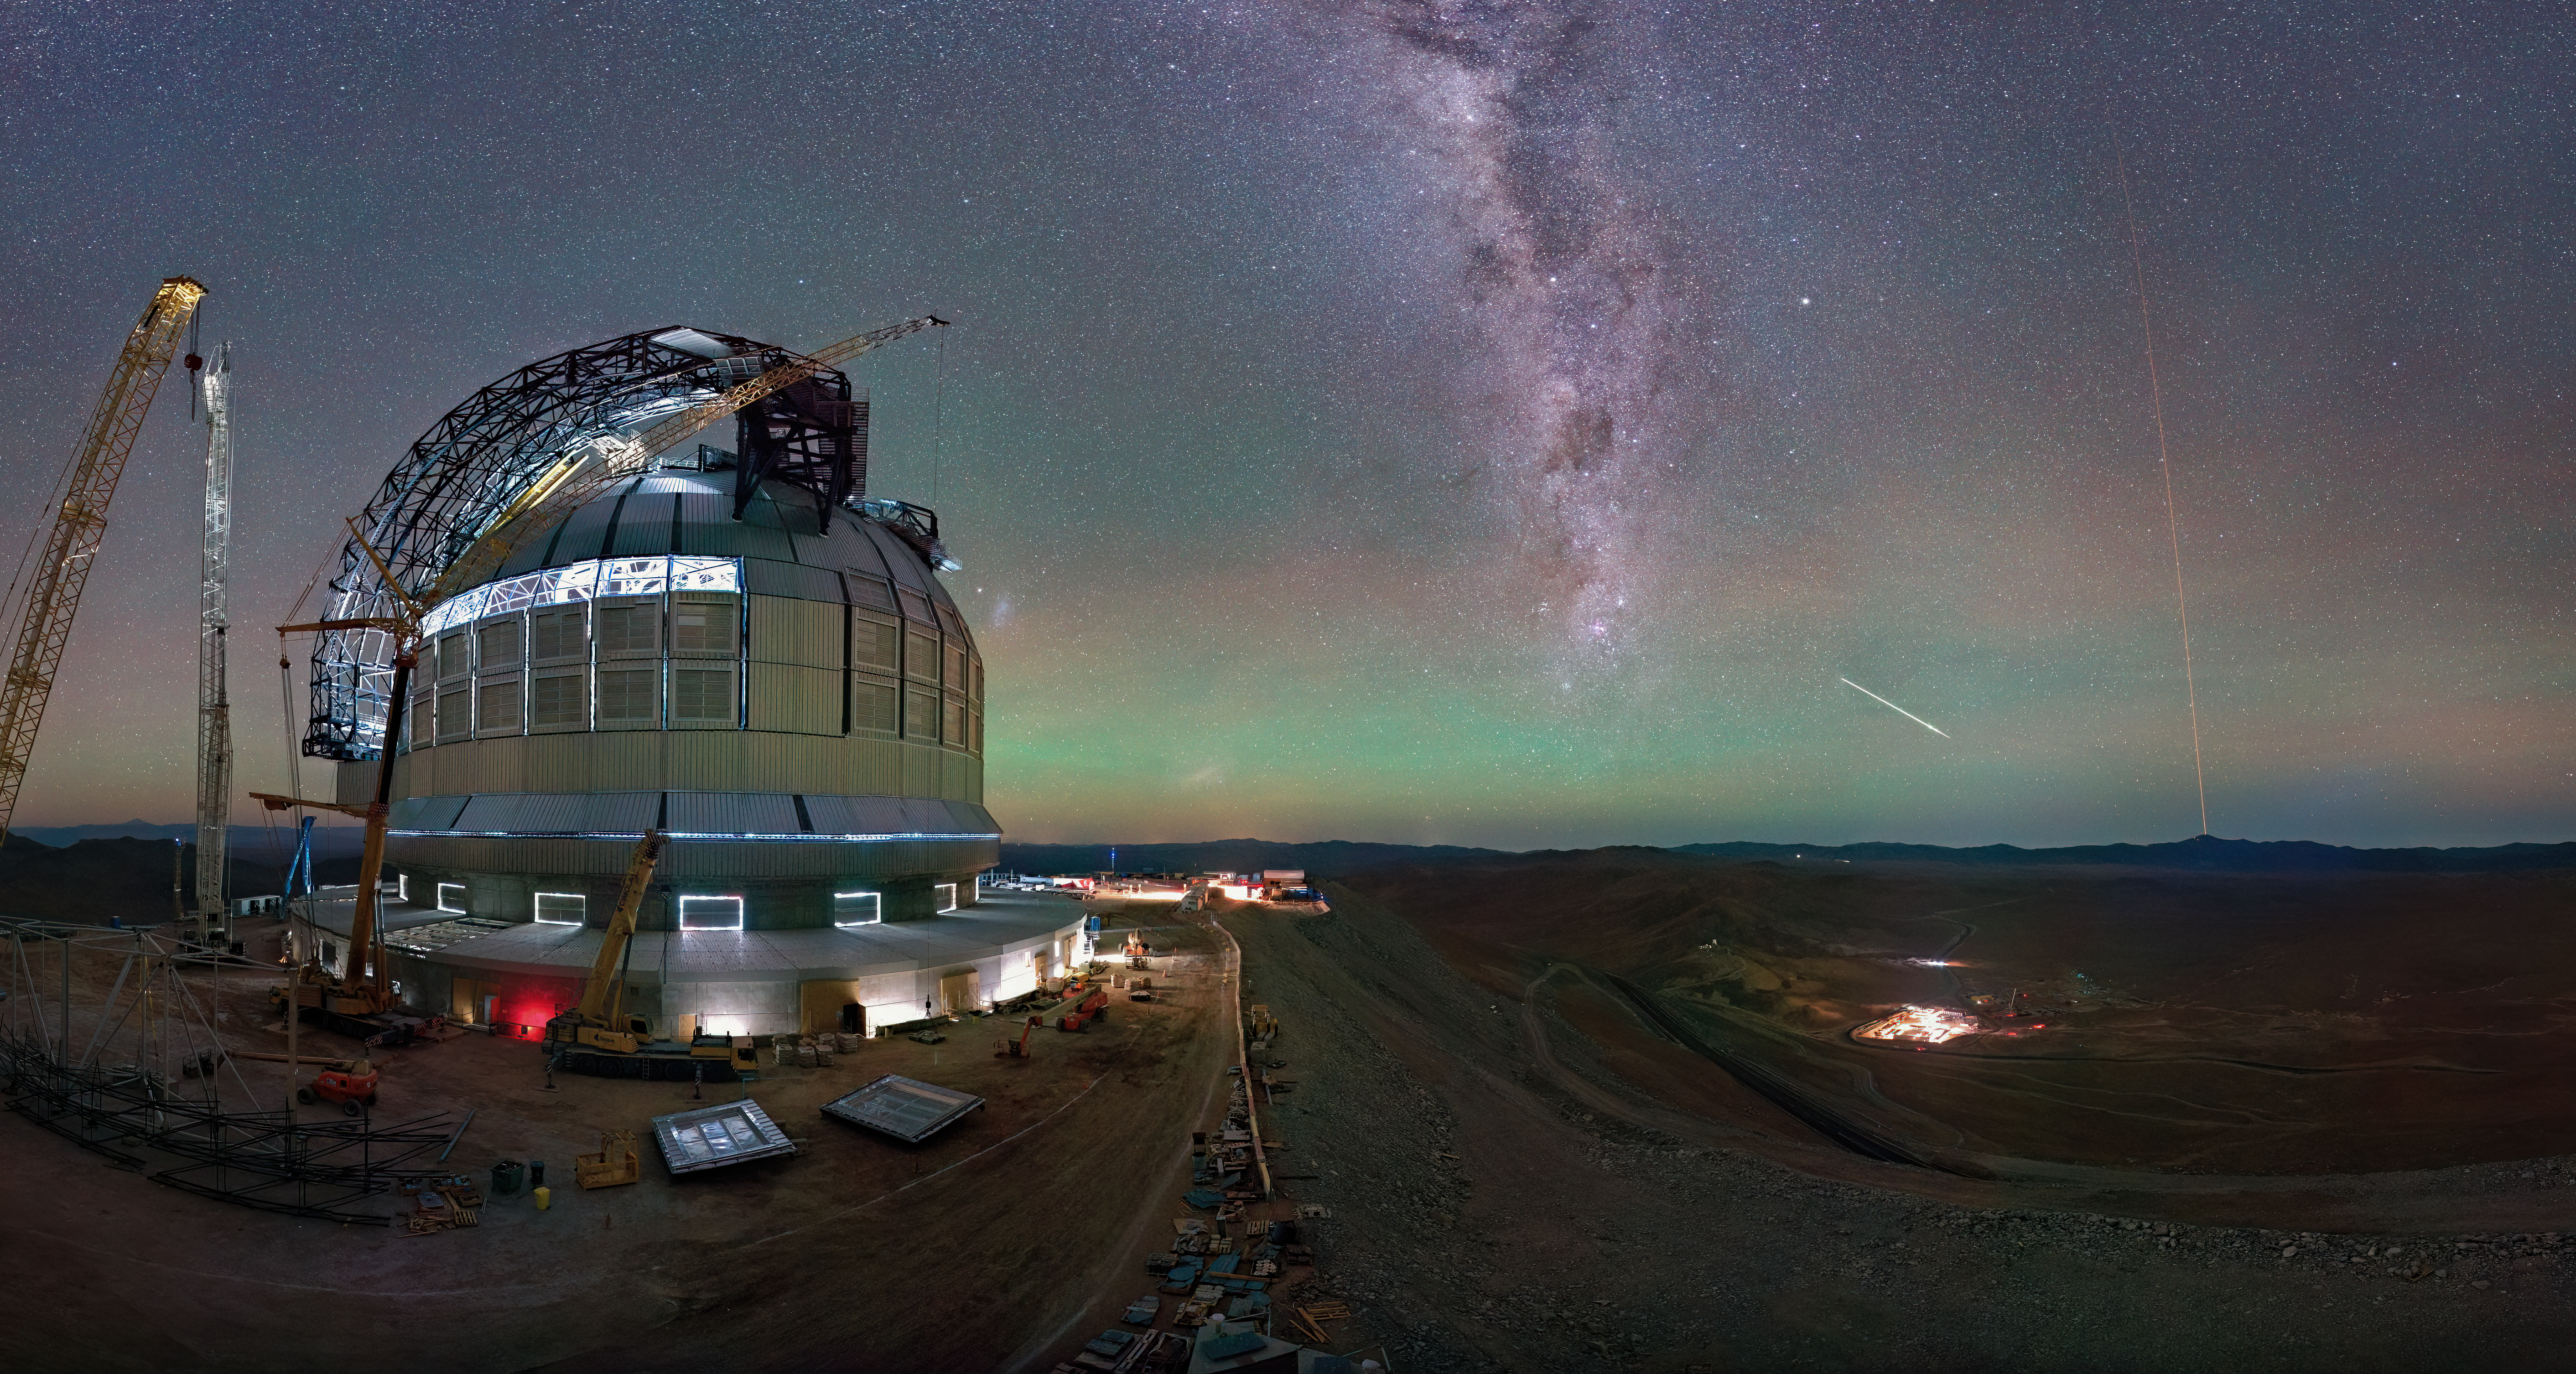

Exciting skies above the ELT

Today’s Picture of the Week comes from our webcams, which keep watch over the construction site of ESO’s Extremely Large Telescope (ELT). This photo was taken on 3 May 2025, showing the ELT’s amazing progress so far. The dome has two giant doors that will open at night, and the structure of both of them is now in place.

On the far right of the image, we see the bright orange glow of lasers beaming up into the sky. Despite appearances, these lasers aren’t going to shoot down the meteor to the left or any other space invaders. They’re actually part of ESO’s Very Large Telescope’s (VLT) adaptive optics system, creating artificial guide stars to correct atmospheric turbulence and give astronomers the clearest possible images.

The laser works by exciting sodium atoms in the upper atmosphere. They are located in a layer about 90 km above the ground, and they were deposited there by meteors! The ELT will also use six laser guide stars to deliver incredibly sharp images of the cosmos.

Credit: ESO